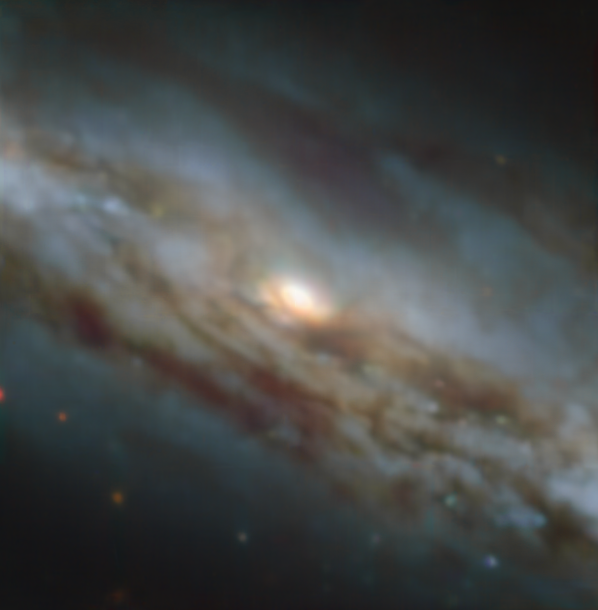

A black hole caught blowing a gust

Lurking about 70 million light years away from Earth in the constellation Grus, you will find the galaxy NGC 7582 — a spiral galaxy harbouring a supermassive black hole at its core. These images were captured as part of a study using the MUSE instrument on ESO’s Very Large Telescope (VLT) to uncover the effect of an active black hole on the formation of stars in the galaxy.

The galaxy contains an active galactic nucleus (AGN) — an extremely energetic central engine powered by the supermassive black hole gobbling up material in its immediate surroundings. Matter heats up in this process, launching huge amounts of energy and powerful winds into the surrounding area. But what effect does this have on the galaxy at large?

To find out, a recent study, led by Stéphanie Juneau from NSF's NOIRLab in the USA, looked at the distribution of different ionised elements in the galaxy. This image shows a classical view of this galaxy, with dust lanes obscuring blue and orange starlight. Compare it with this image, which shows the cone-shaped material flowing out of the AGN in blue.

MUSE also allowed the team to map the motion of the stars and gas. They discovered that NGC 7582 may have a structure surrounding its central supermassive black hole that shields the rest of the galaxy from the harsh outflow of energy coming from the AGN, diverting it away from it in the form of an extremely powerful wind.

Alternative versions of this image

Side-by-side comparison
Interactive comparison
Video alternating between both images
Individual image showing the star-formation and AGN activity

Credit: ESO / Juneau et al.